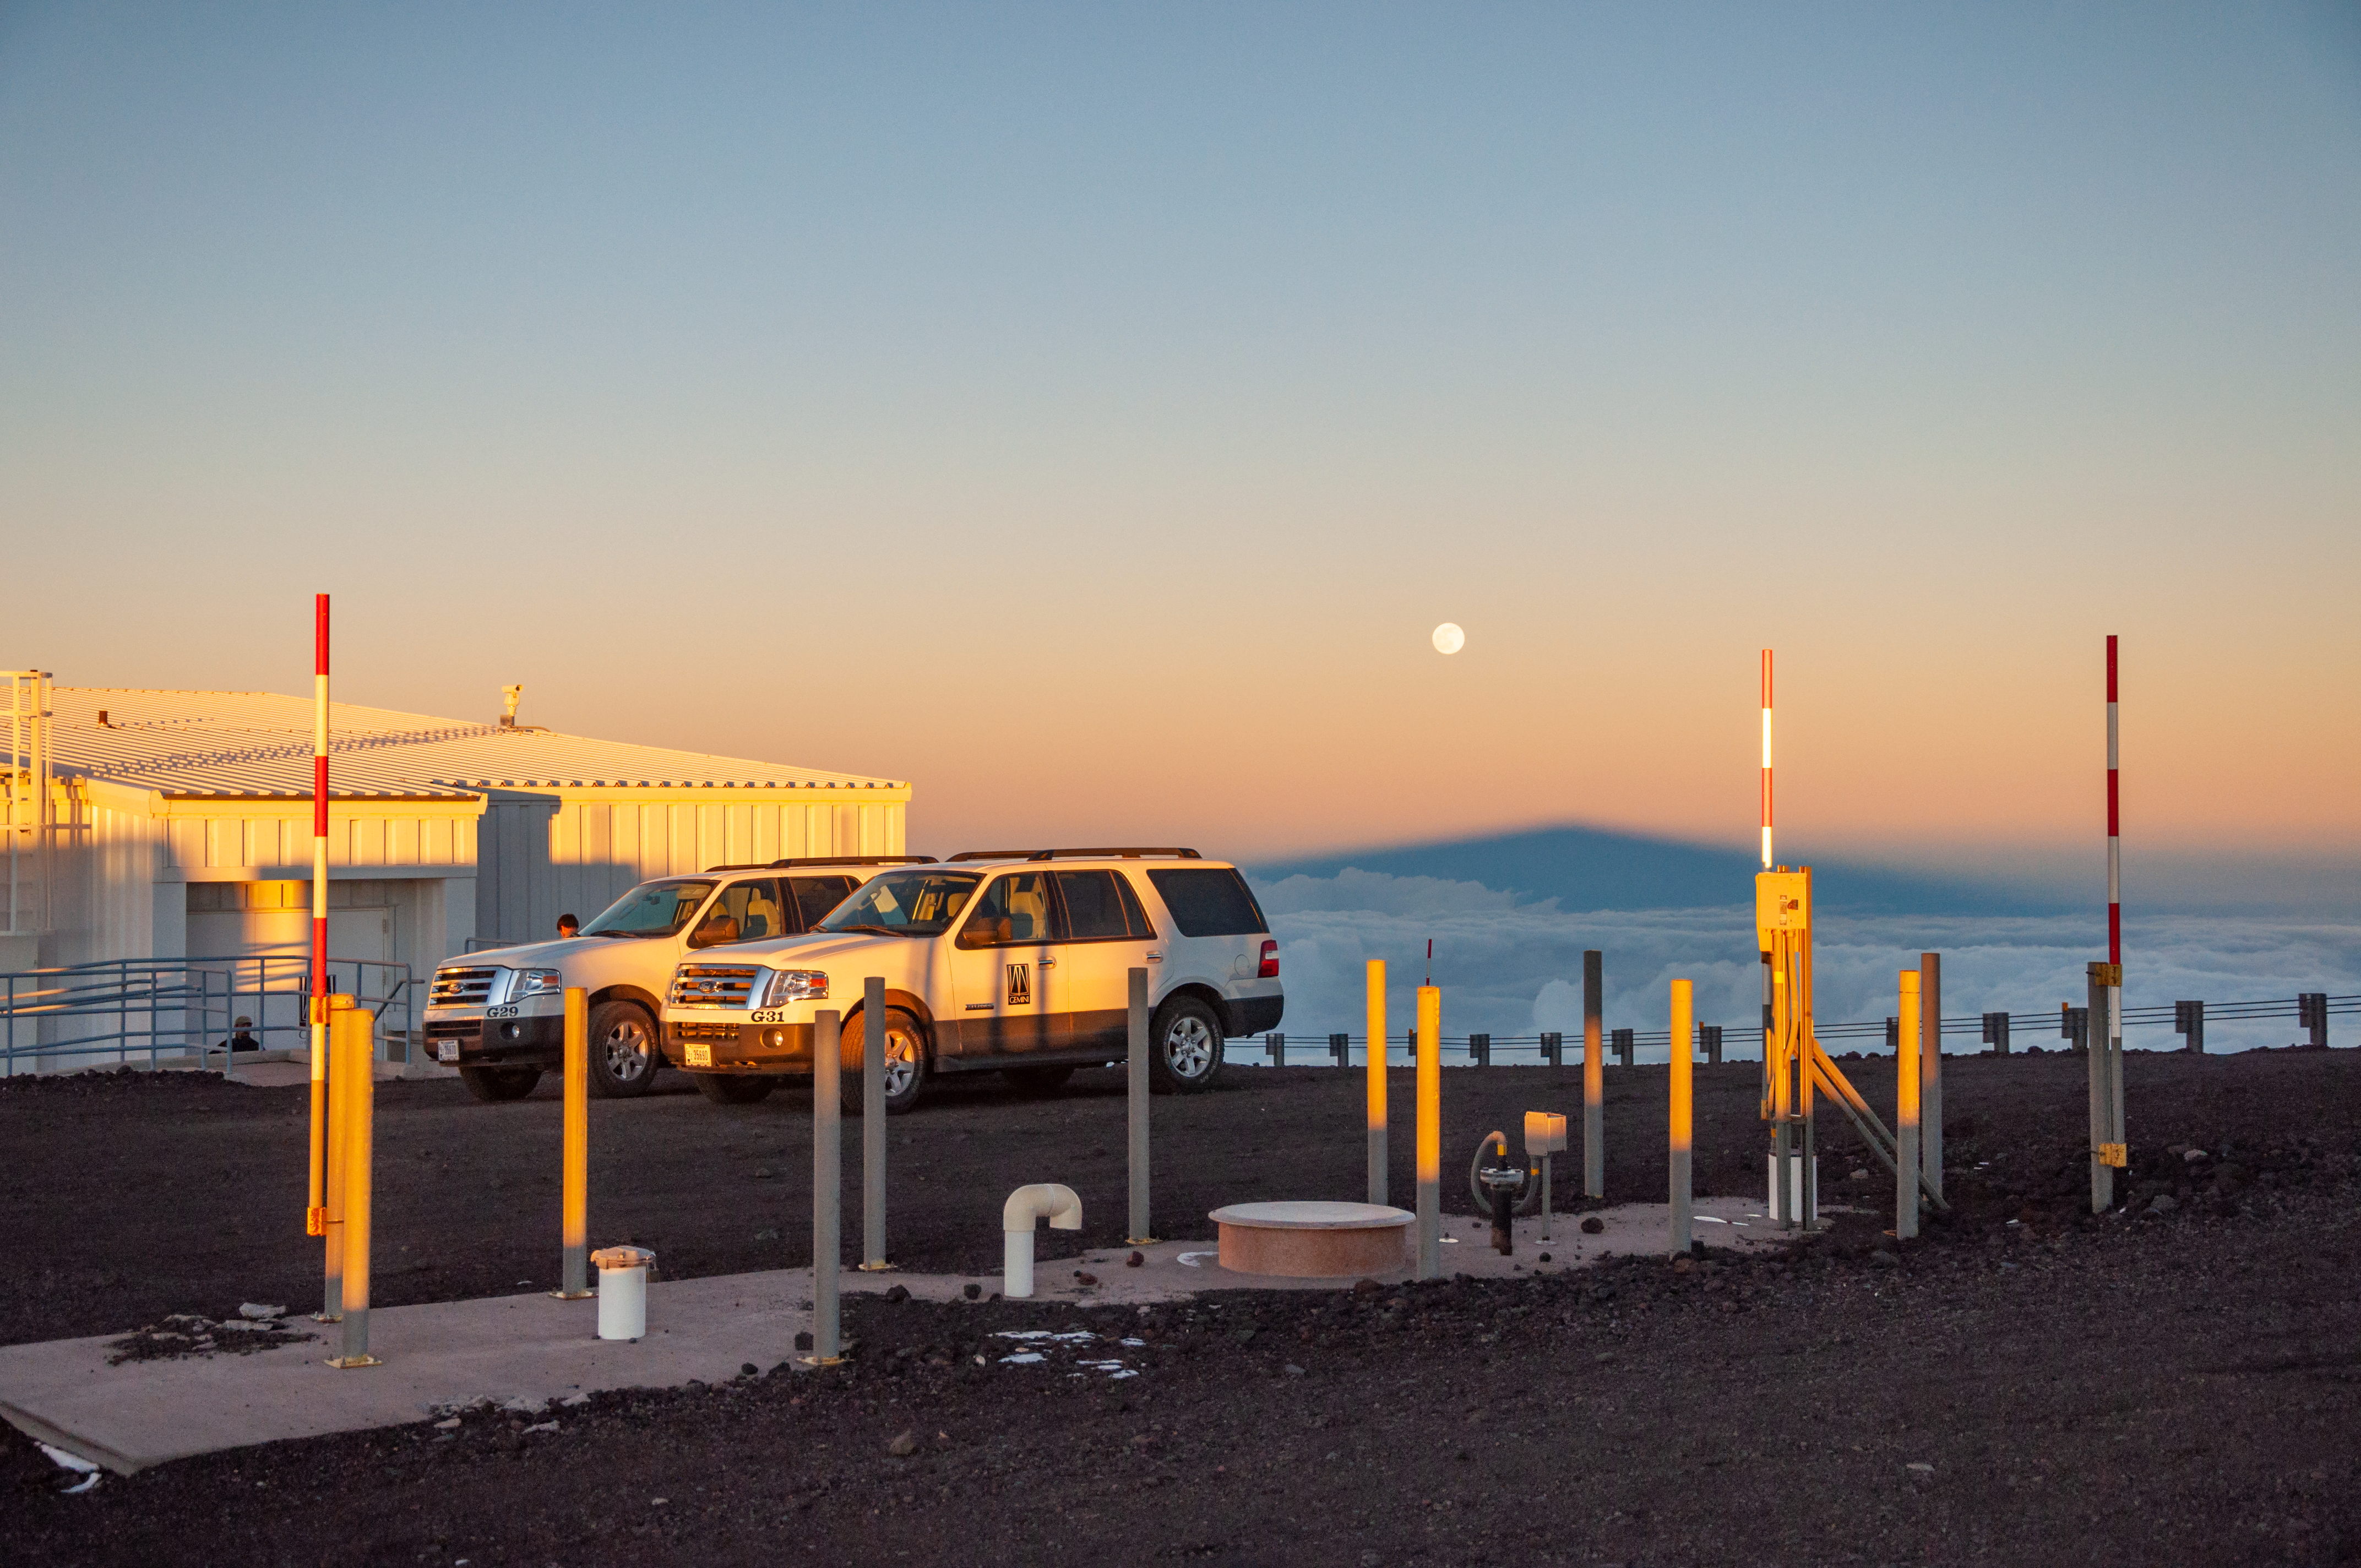

Moonrise over Maunakea shadow at Gemini North

Sunset view of the shadow of Maunakea with the full moon rising above it. Gemini North in the foreground.

Credit: International Gemini Observatory/NSF NOIRLab/AURA/J. Pollard